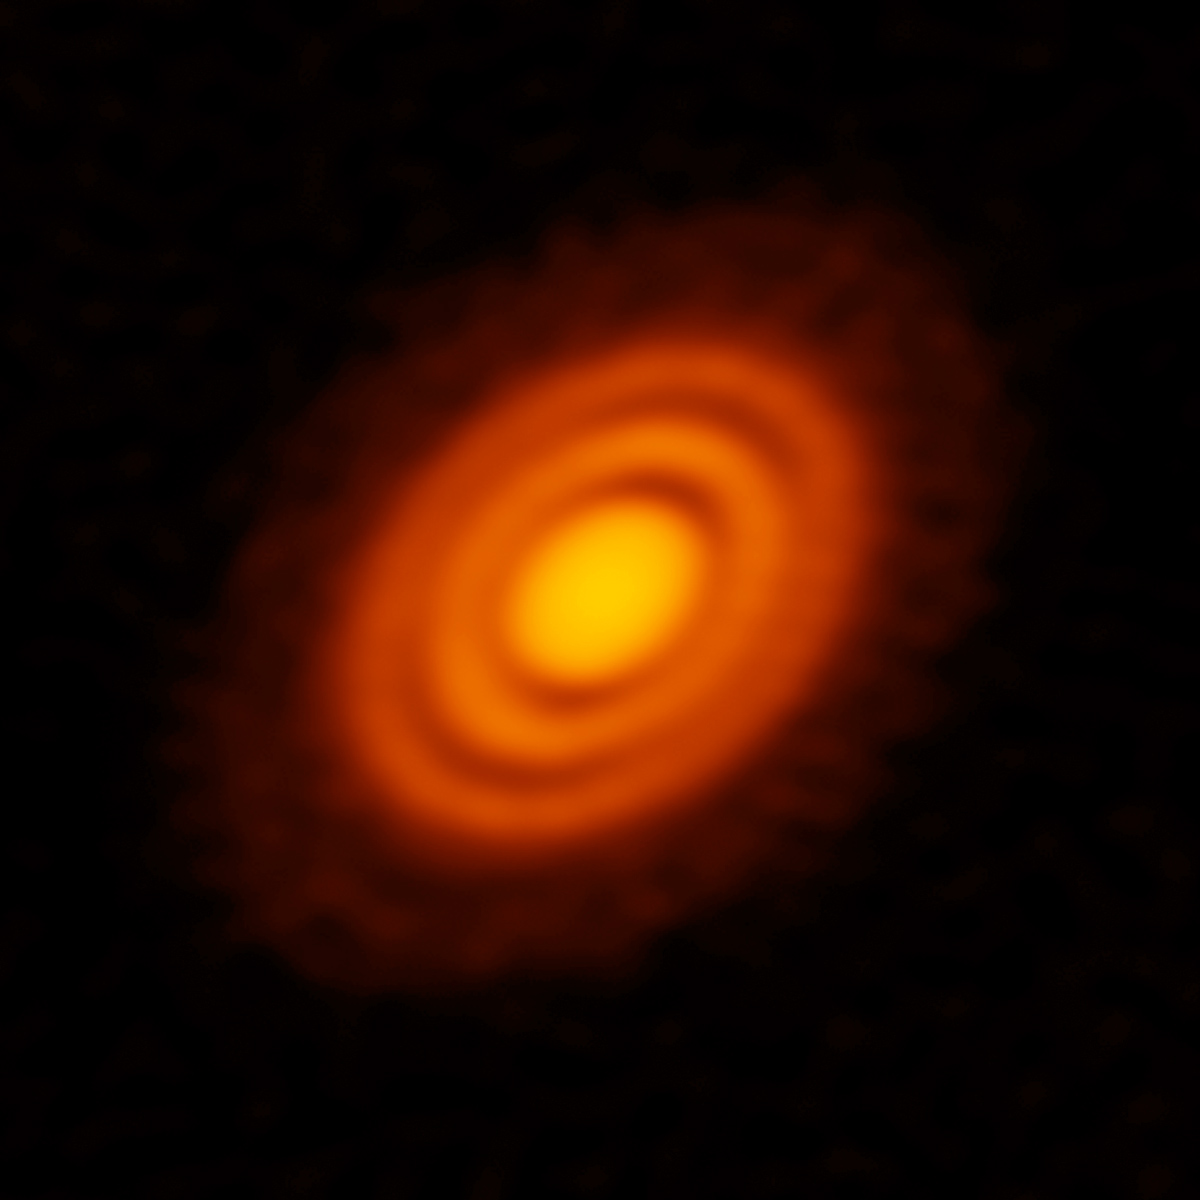

ALMA Finds Compelling Evidence for Pair of Infant Planets around Young Star

ALMA image of the protoplanetary disk surrounding the young star HD 163296 as seen in dust. New observations suggested that two planets, each about the size of Saturn, are in orbit around the star. These planets, which are not yet fully formed, revealed themselves by the dual imprint they left in both the dust and the gas portions of the star’s protoplanetary disk.

Credit: ALMA (ESO/NAOJ/NRAO); A. Isella; B. Saxton (NRAO/AUI/NSF)